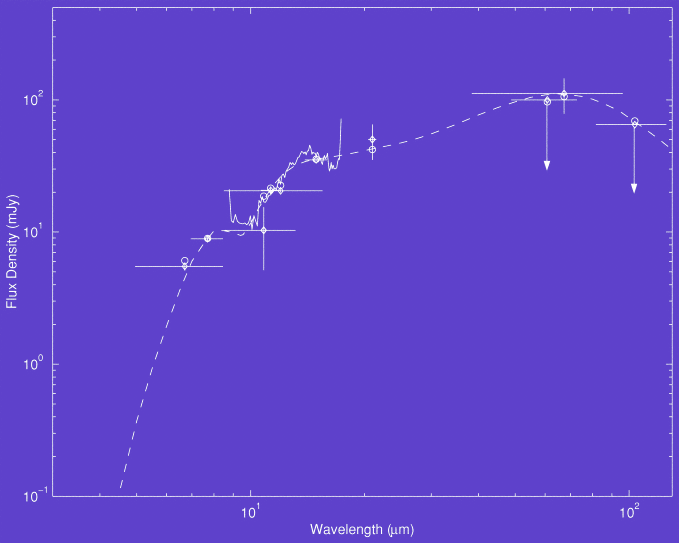

Infrared spectral energy distribution of SBS 0335-052

Infrared spectral energy distribution of SBS 0335-052. Symbols with error bars represent the observed broadband photometric data (OSCIR and ISOPHOT), while the solid line is the ISOCAM spectrum. Open circles represent model fluxes in the same spectral windows synthesized using the model DUSTY.

Credit: International Gemini Observatory/NOIRLab/NSF/AURA